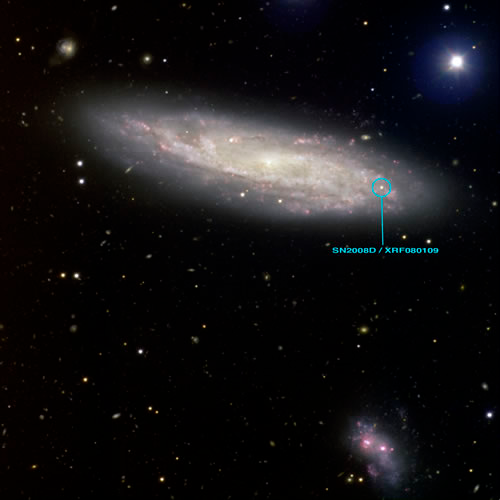

Catching the Light of a Baby Supernova

Optical image of the host galaxy NGC 2770 obtained with Gemini North (GMOS) on March 6-7th 2008. SN 2008D is indicated. See Image Release for more details on this image and versions of this image without text and at high-resolution for publication.

Credit: Gemini Observatory GMOS-North Image